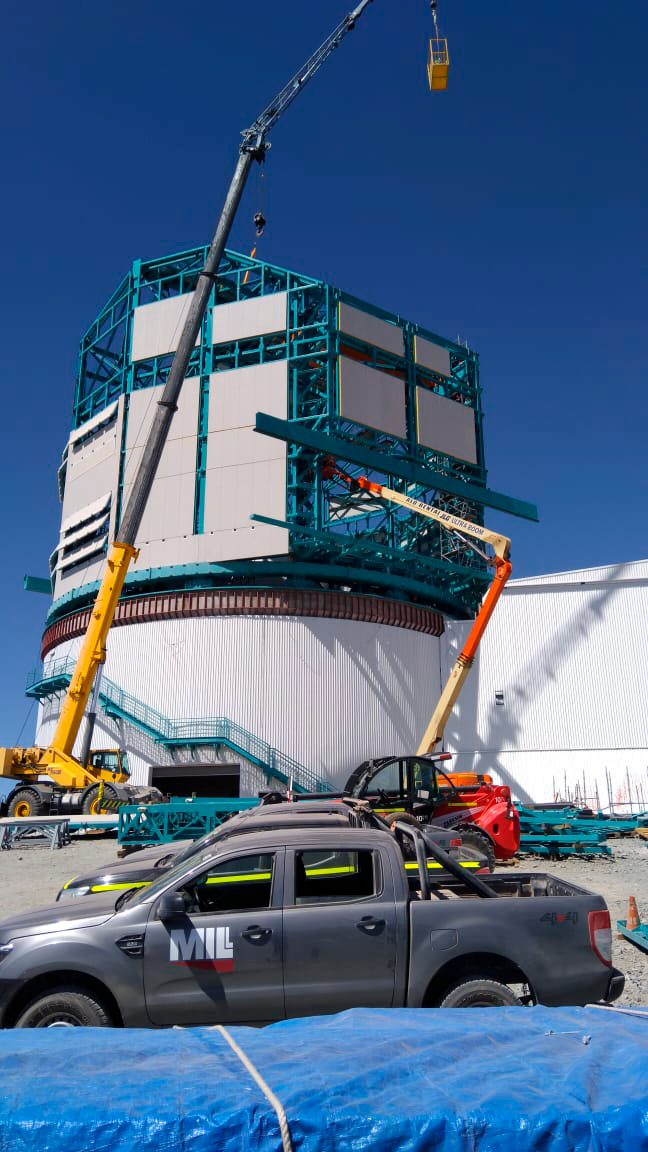

Cladding Work

Lots of new cladding has been added to the Rubin Observatory Dome, and refinements are being made on the provisional bridge crane in anticipation of a final check-out this week. This progress will enable the team from vendor Asturfeito to resume work on the Telescope Mount Assembly as planned.

Credit: Rubin Observatory/NSF/AURA